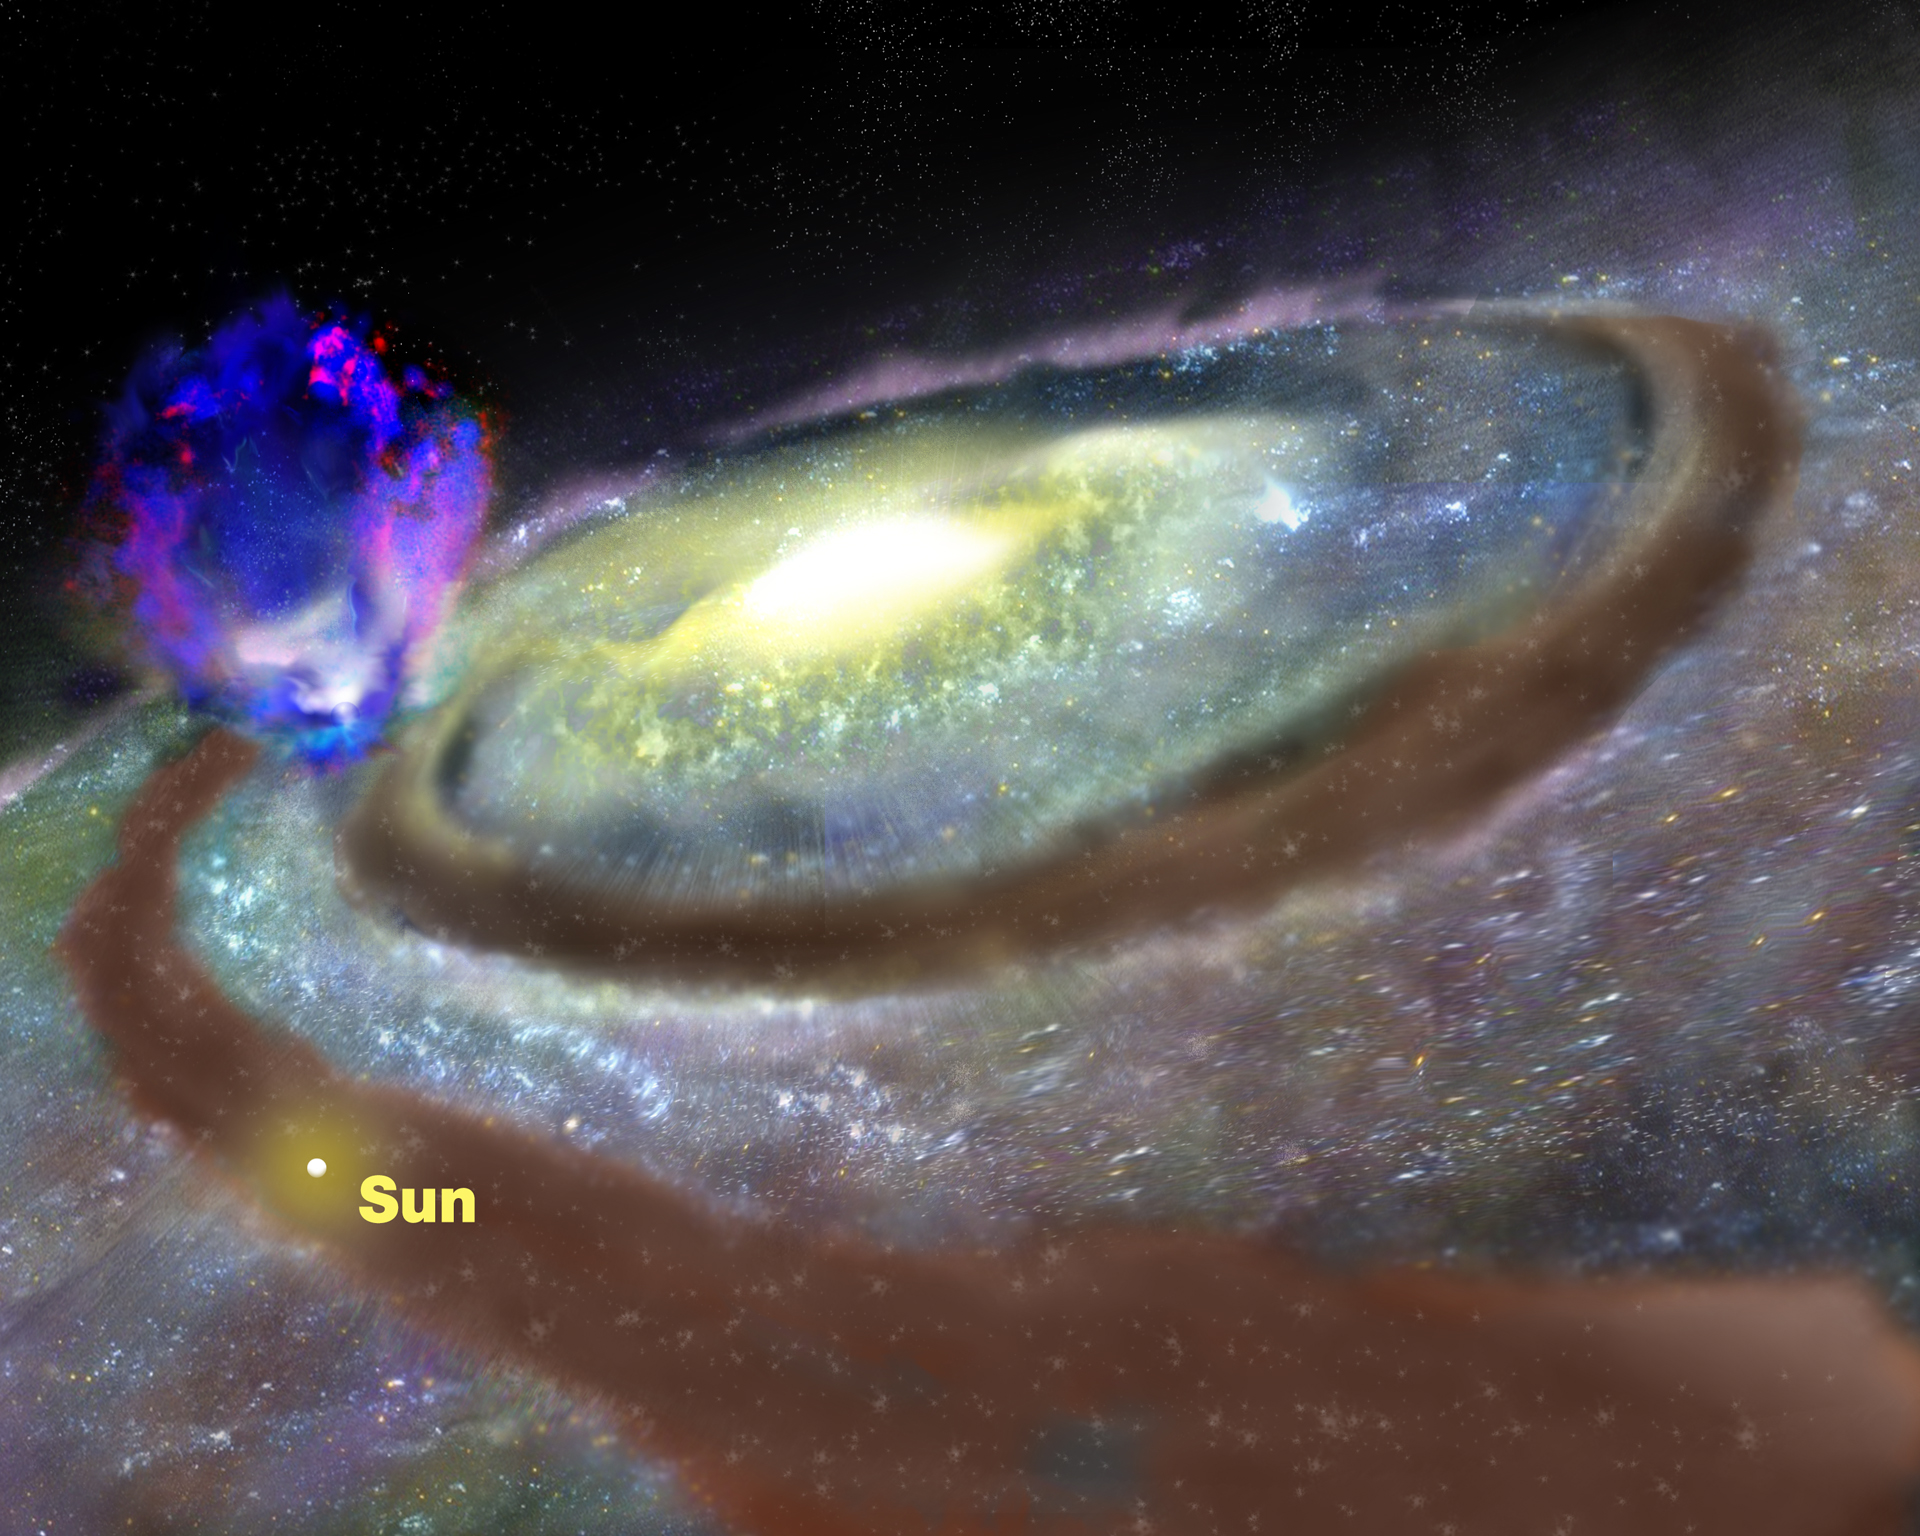

Superbubble Labeled

Astronomers using the National Science Foundation's Robert C. Byrd Green Bank Telescope (GBT) have discovered a huge "superbubble" of hydrogen gas rising nearly 10,000 light-years above the plane of our Milky Way Galaxy. The gas may be driven by supernova explosions and the intense stellar winds from an unseen cluster of young stars in one of our Galaxy's spiral arms. This giant gas bubble contains about a million times more mass than the Sun and the energy powering its outflow is equal to about 100 supernova explosions. The superbubble is nearly 23,000 light-years from Earth and is estimted to be between 10-30 million years old. The astronomers discovered it by combining numerous smaller images made with the GBT into one large image.

Credit: B. Saxton, NRAO/AUI/NSF